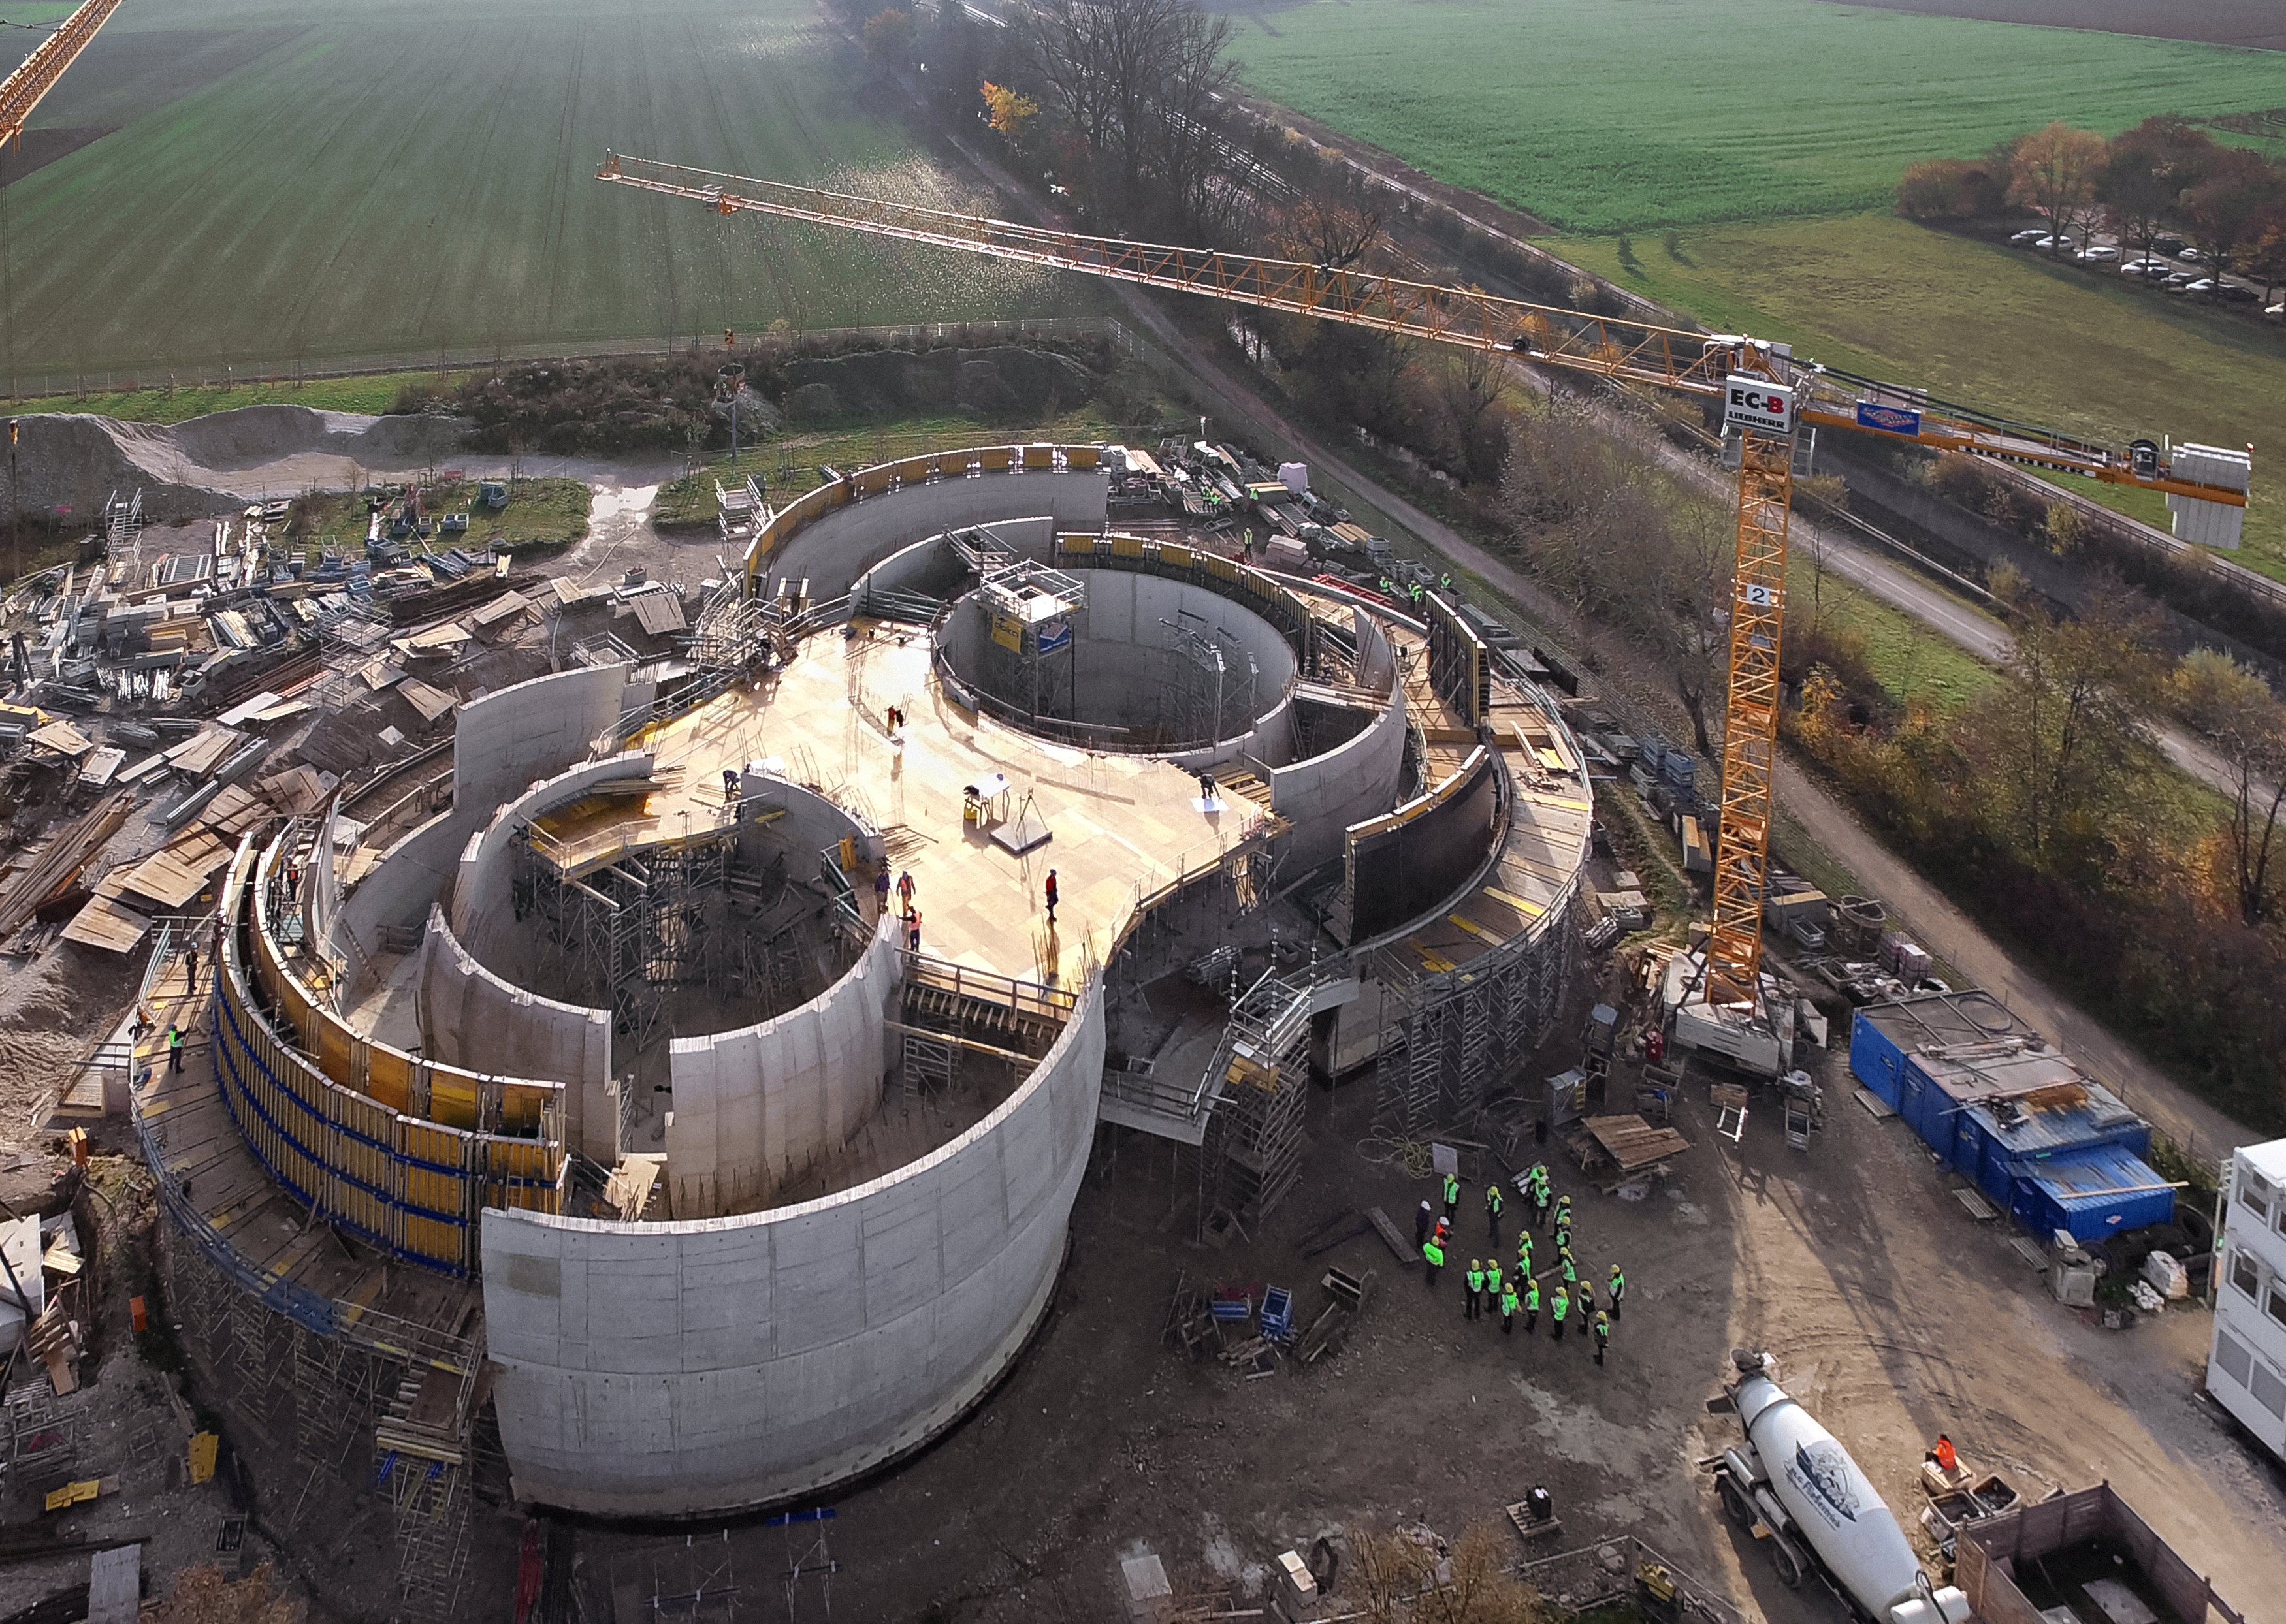

A Supernova in progress!

This drone photograph shows the construction of ESO's Supernova Planetarium & Visitor Centre from a dizzying perspective.

Credit: TUM-FSD/ESO. Supported by Autel Robotics and TUM-FSD